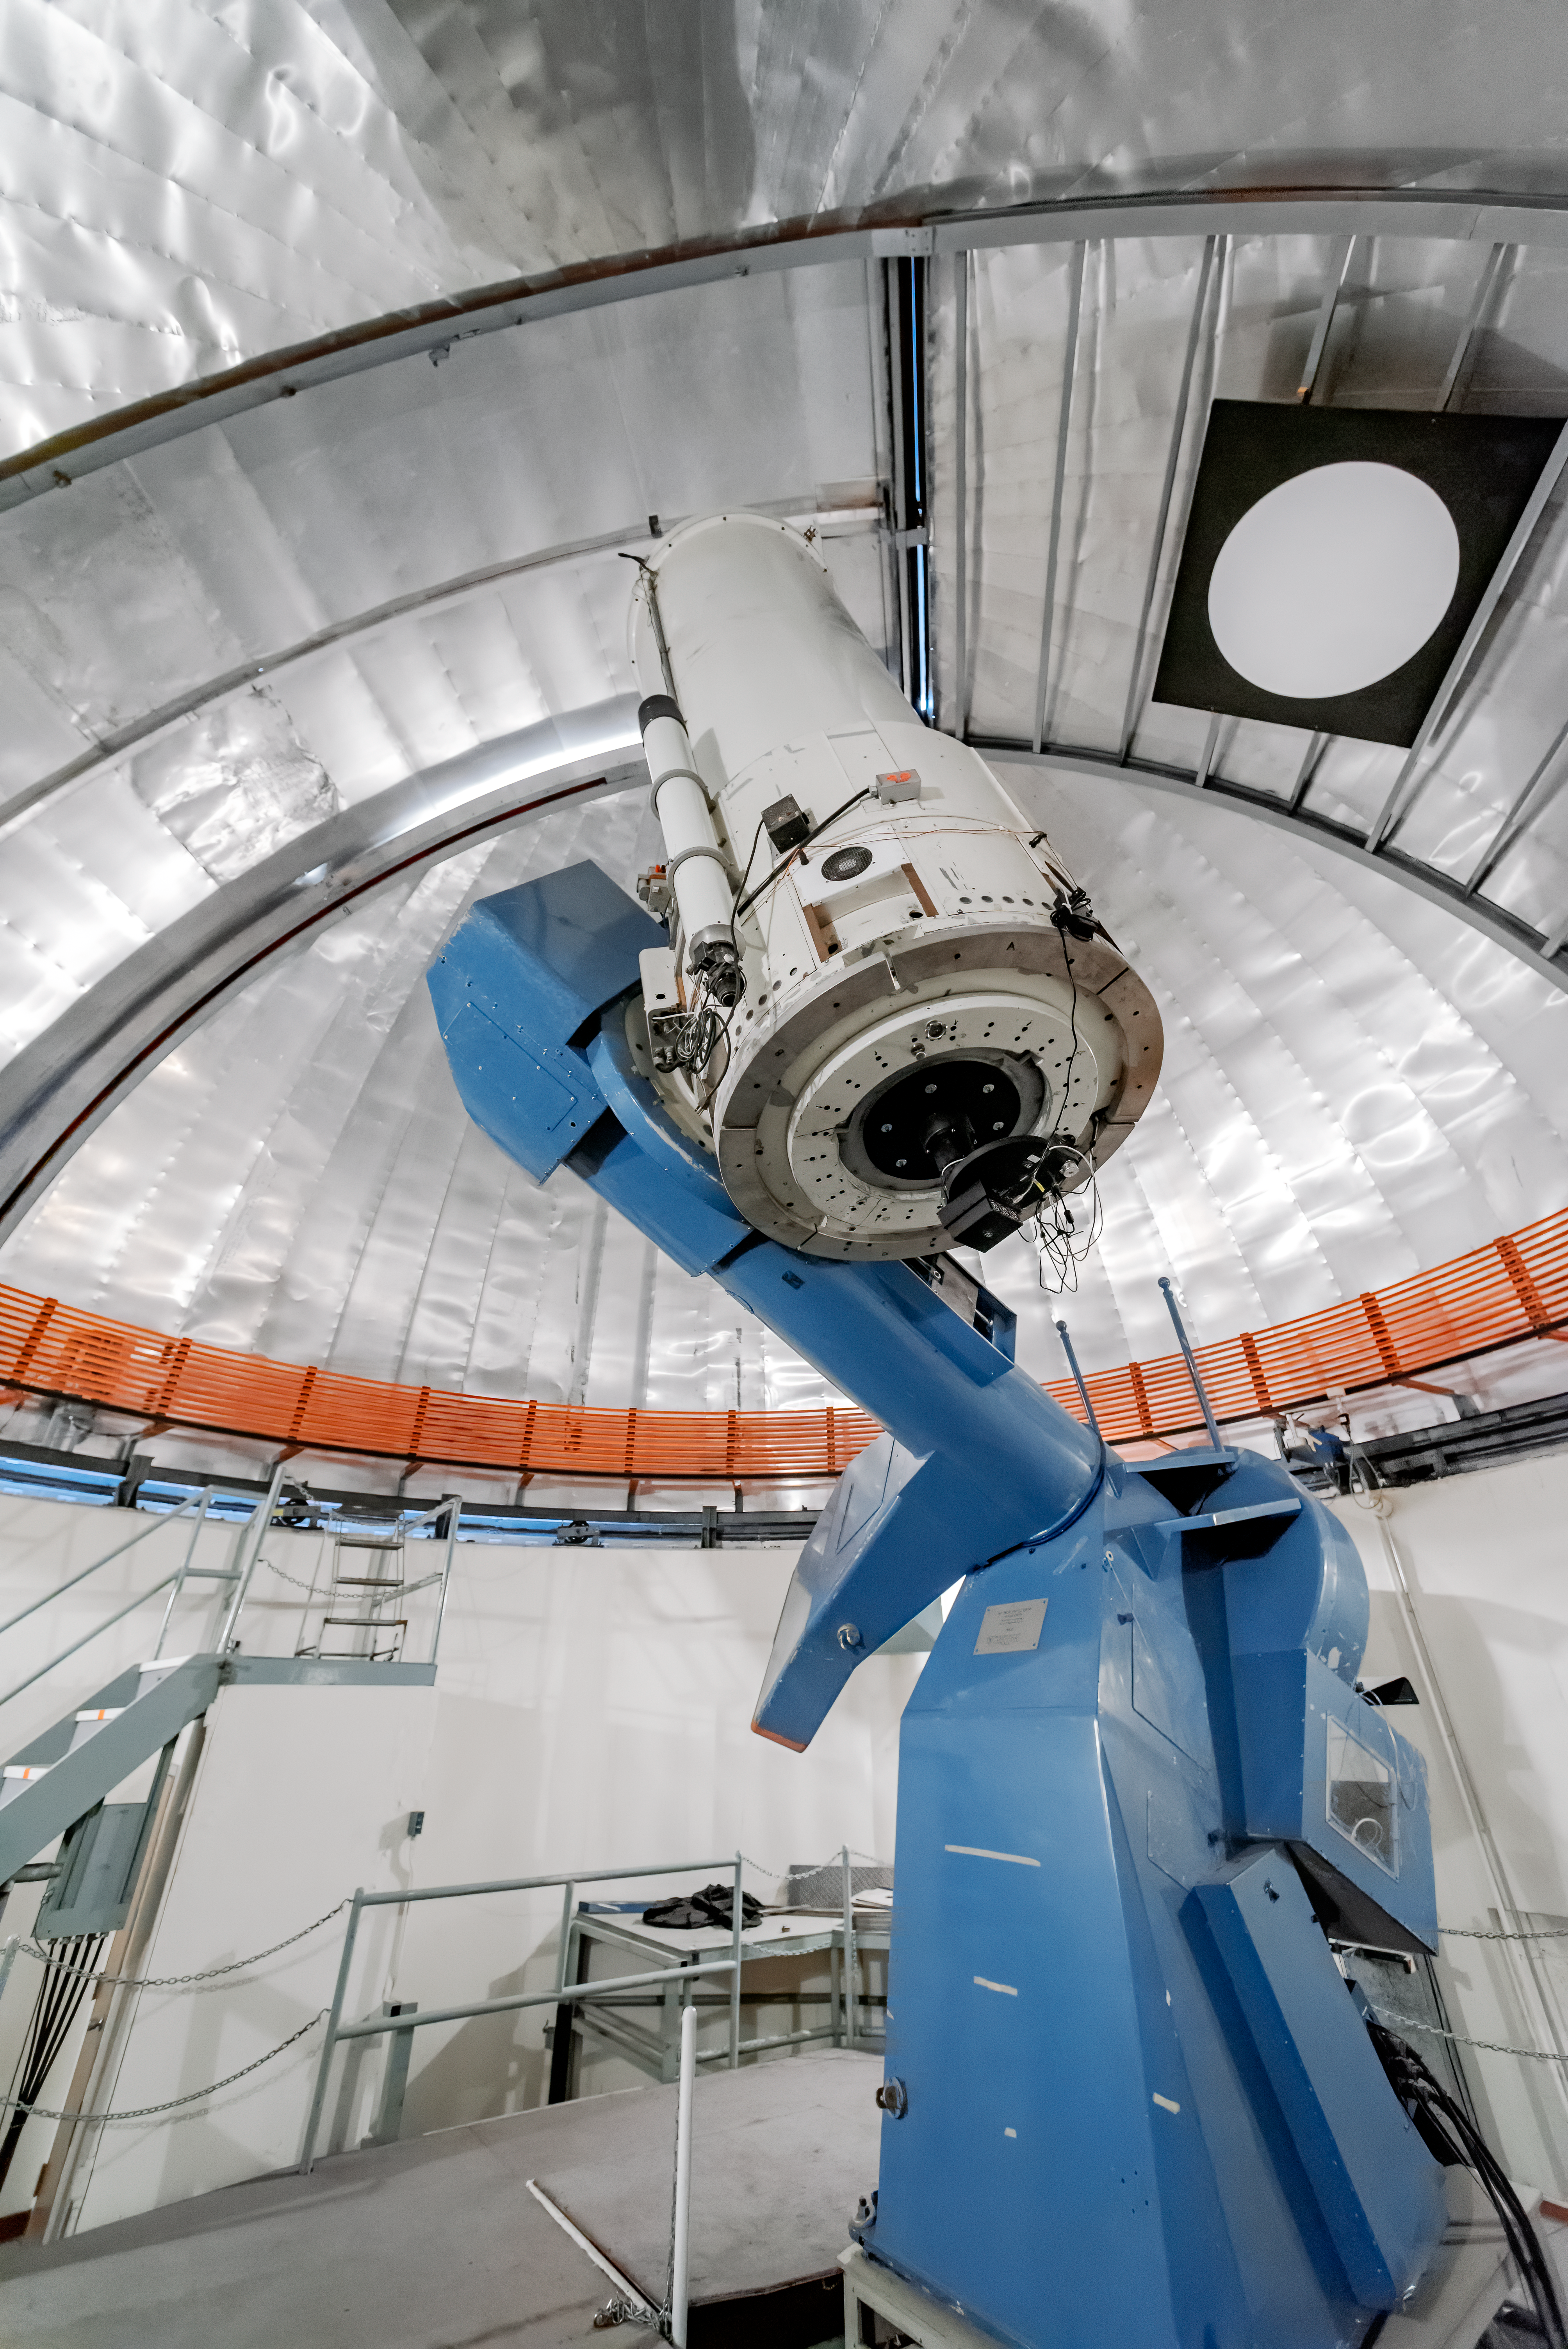

SMARTS 1.0-meter Telescope

The SMARTS 1.0-meter Telescope is shown inside its dome at Cerro Tololo Inter-American Observatory.

Credit: CTIO/NOIRLab/NSF/AURA